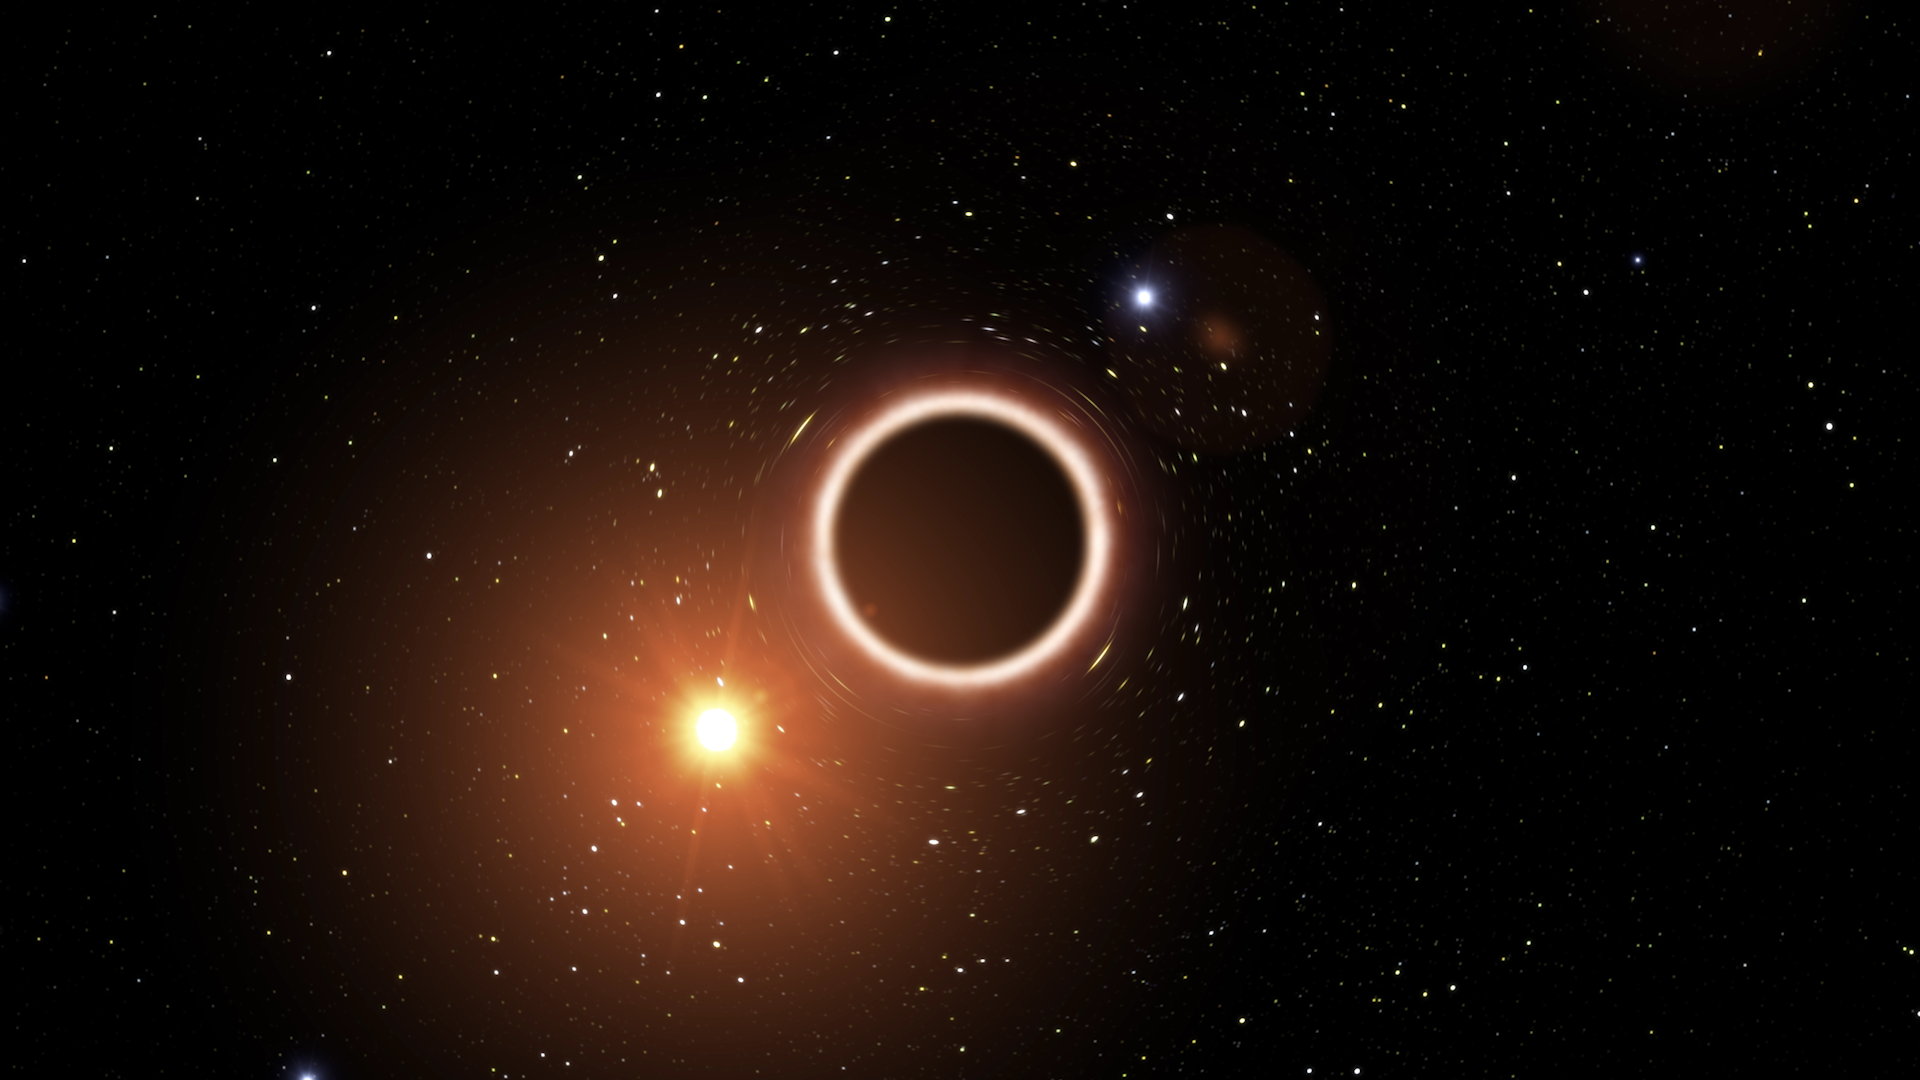

Screenshot of ESOcast 173

Screenshot of ESOcast 173:First Successful Test of Einstein’s General Relativity Near Supermassive Black Hole.

Credit: ESO